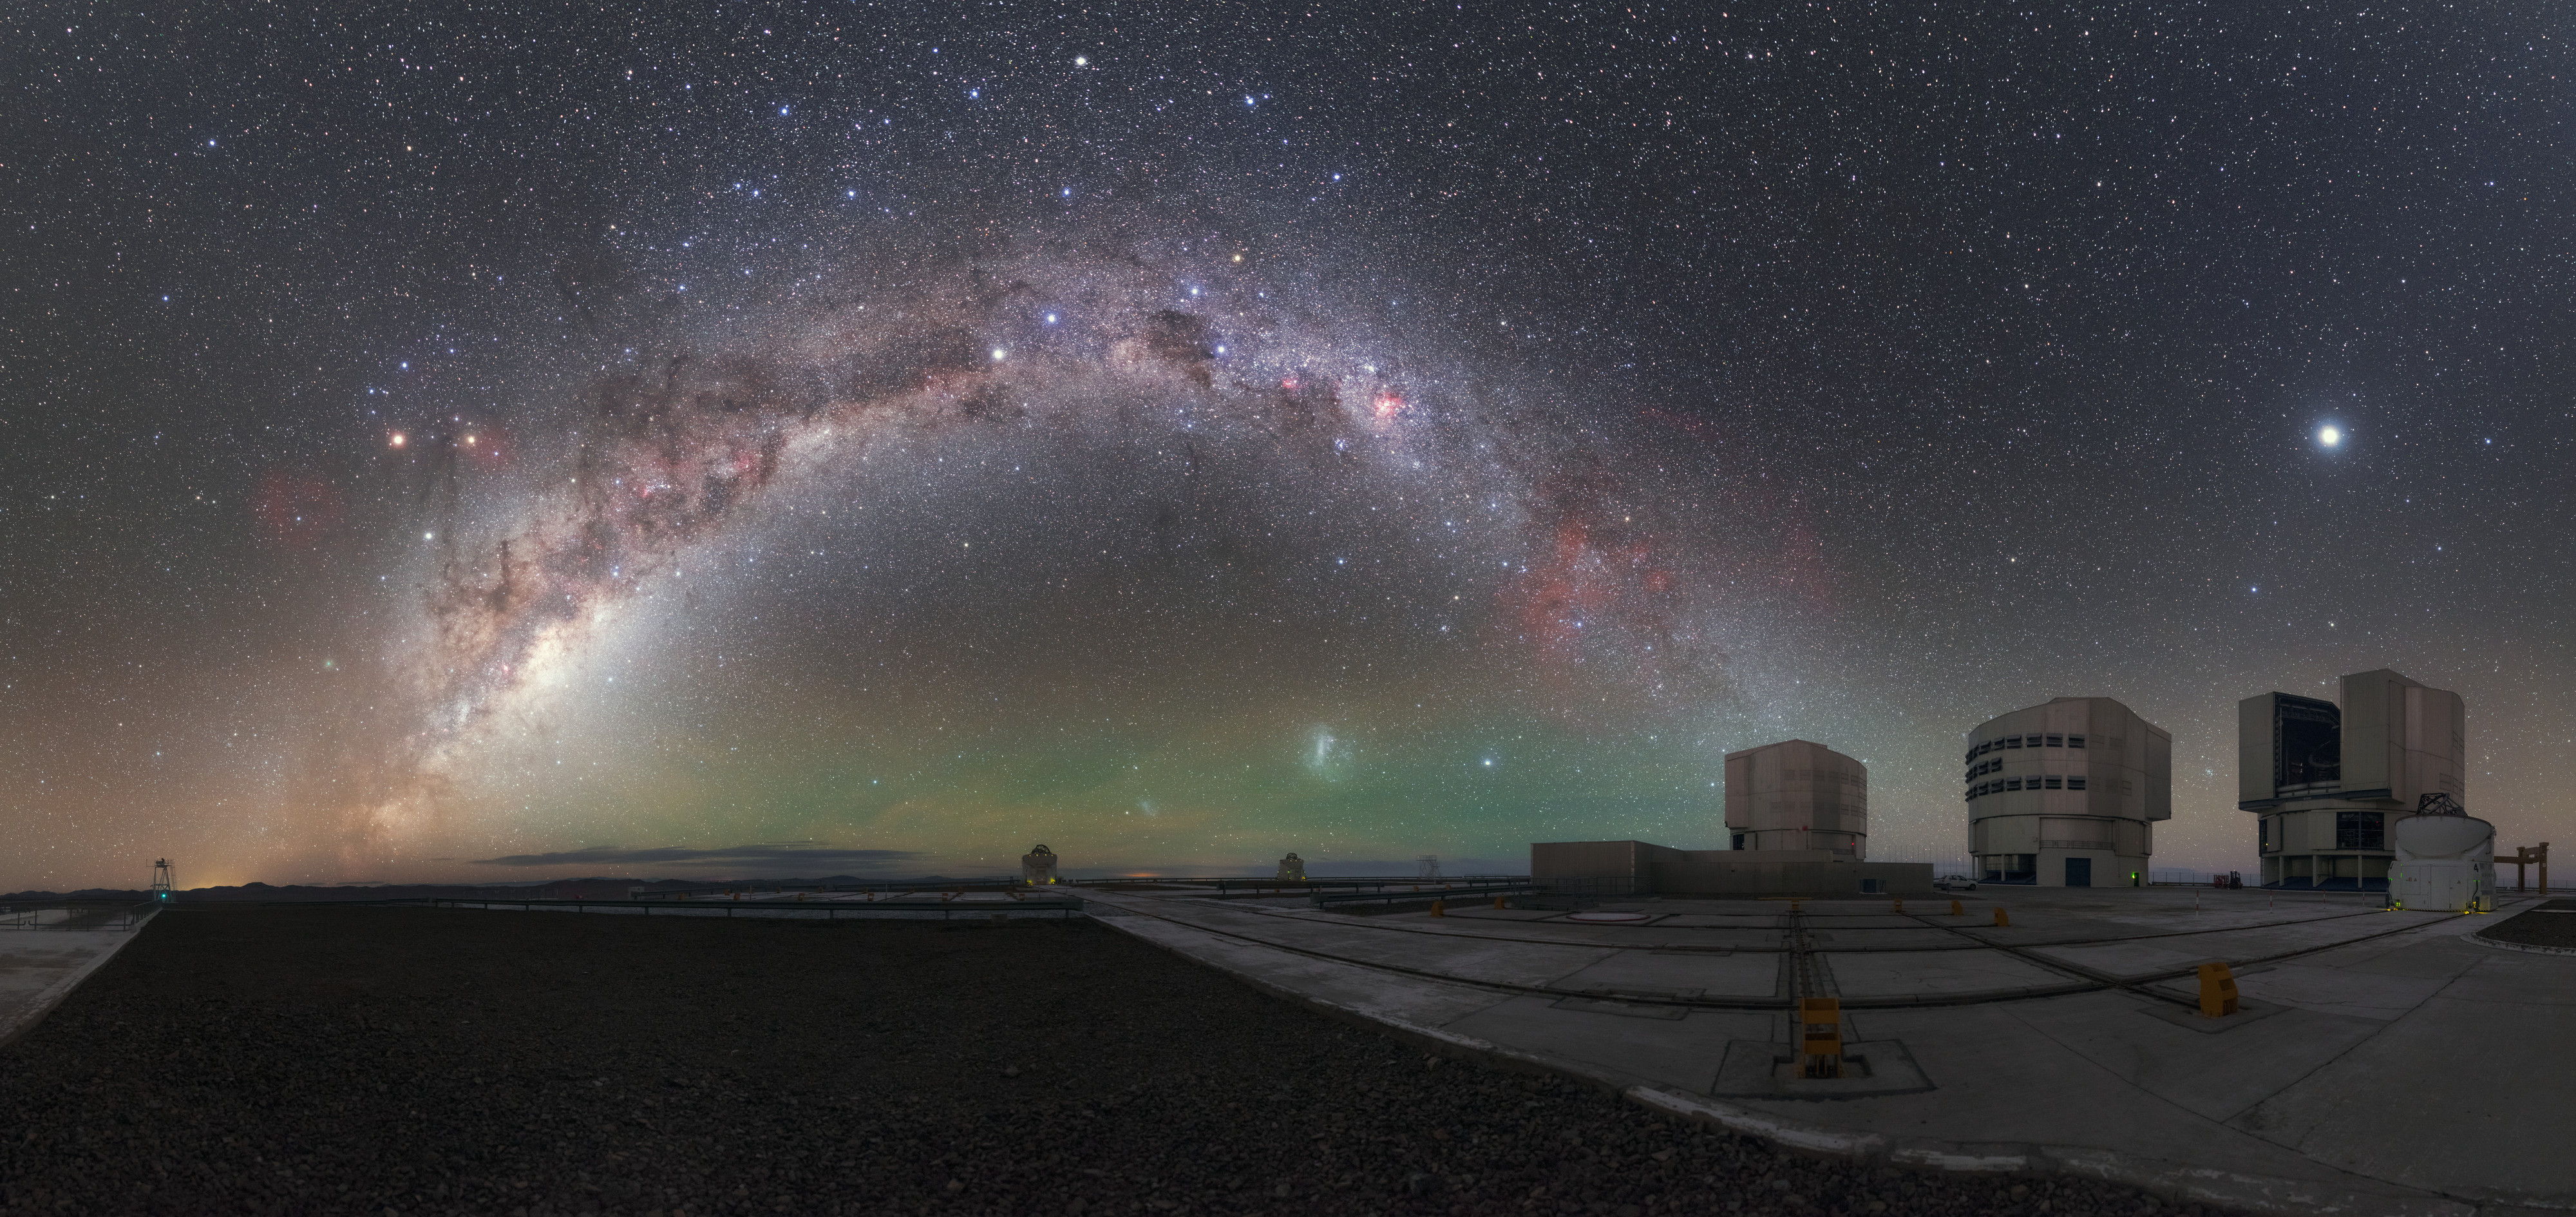

View From the Top

This photograph was taken on top of Cerro Paranal, the mountain in northern Chile that both hosts and lends its name to ESO’s world-leading Paranal Observatory. The great mottled arch of the central Milky Way curves across the panorama, filling the night sky with bursts of colour. Paranal is home to ESO’s Very Large Telescope (VLT) — three of the VLT’s four large 8.2-metre Unit Telescopes (UTs) can be seen here towards the right of the frame, their housings open to capture the bright spectacle of the cosmos.

Credit: P. Horálek/ESO